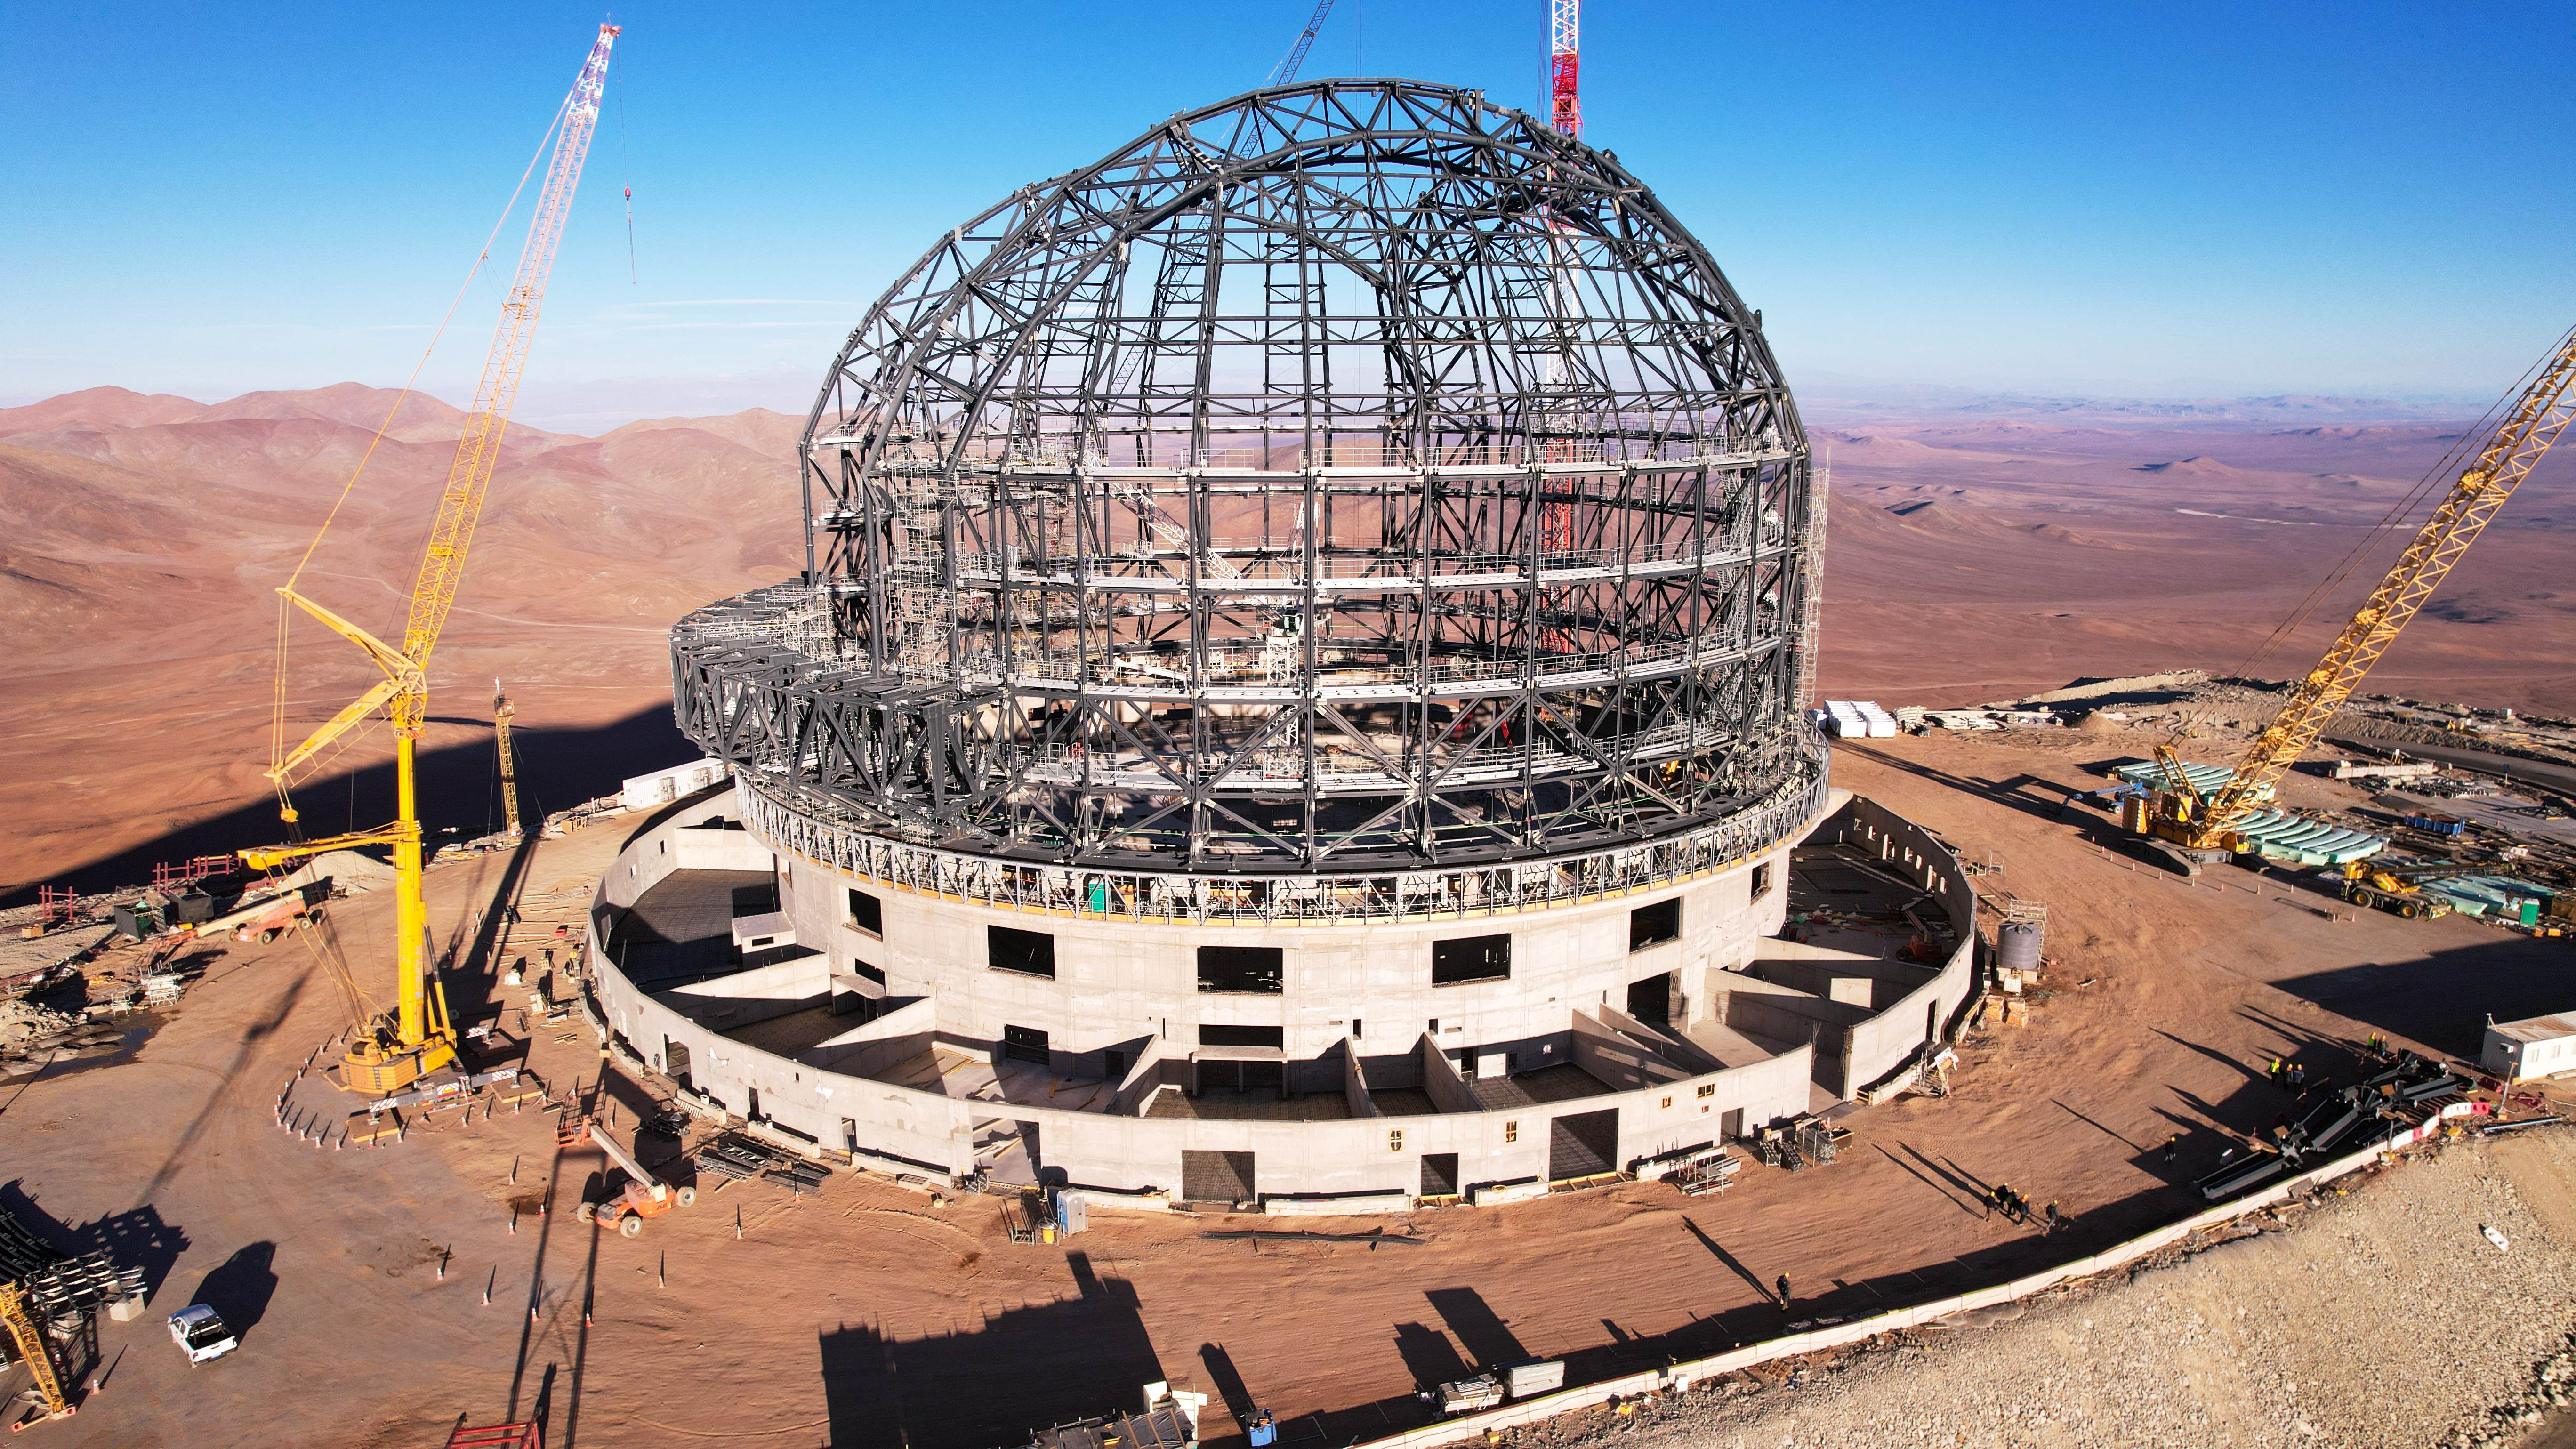

A beauty and a beast

Even under construction in late September 2023, the dome of ESO’s Extremely Large Telescope (ELT) stands majestically at Cerro Armazones in Chile’s Atacama Desert. With a strong concrete foundation and thousands of tonnes of steel, the dome is a fortress for the ELT in this exposed environment at 3046 metres altitude.

Credit: ESO/G. Vecchia